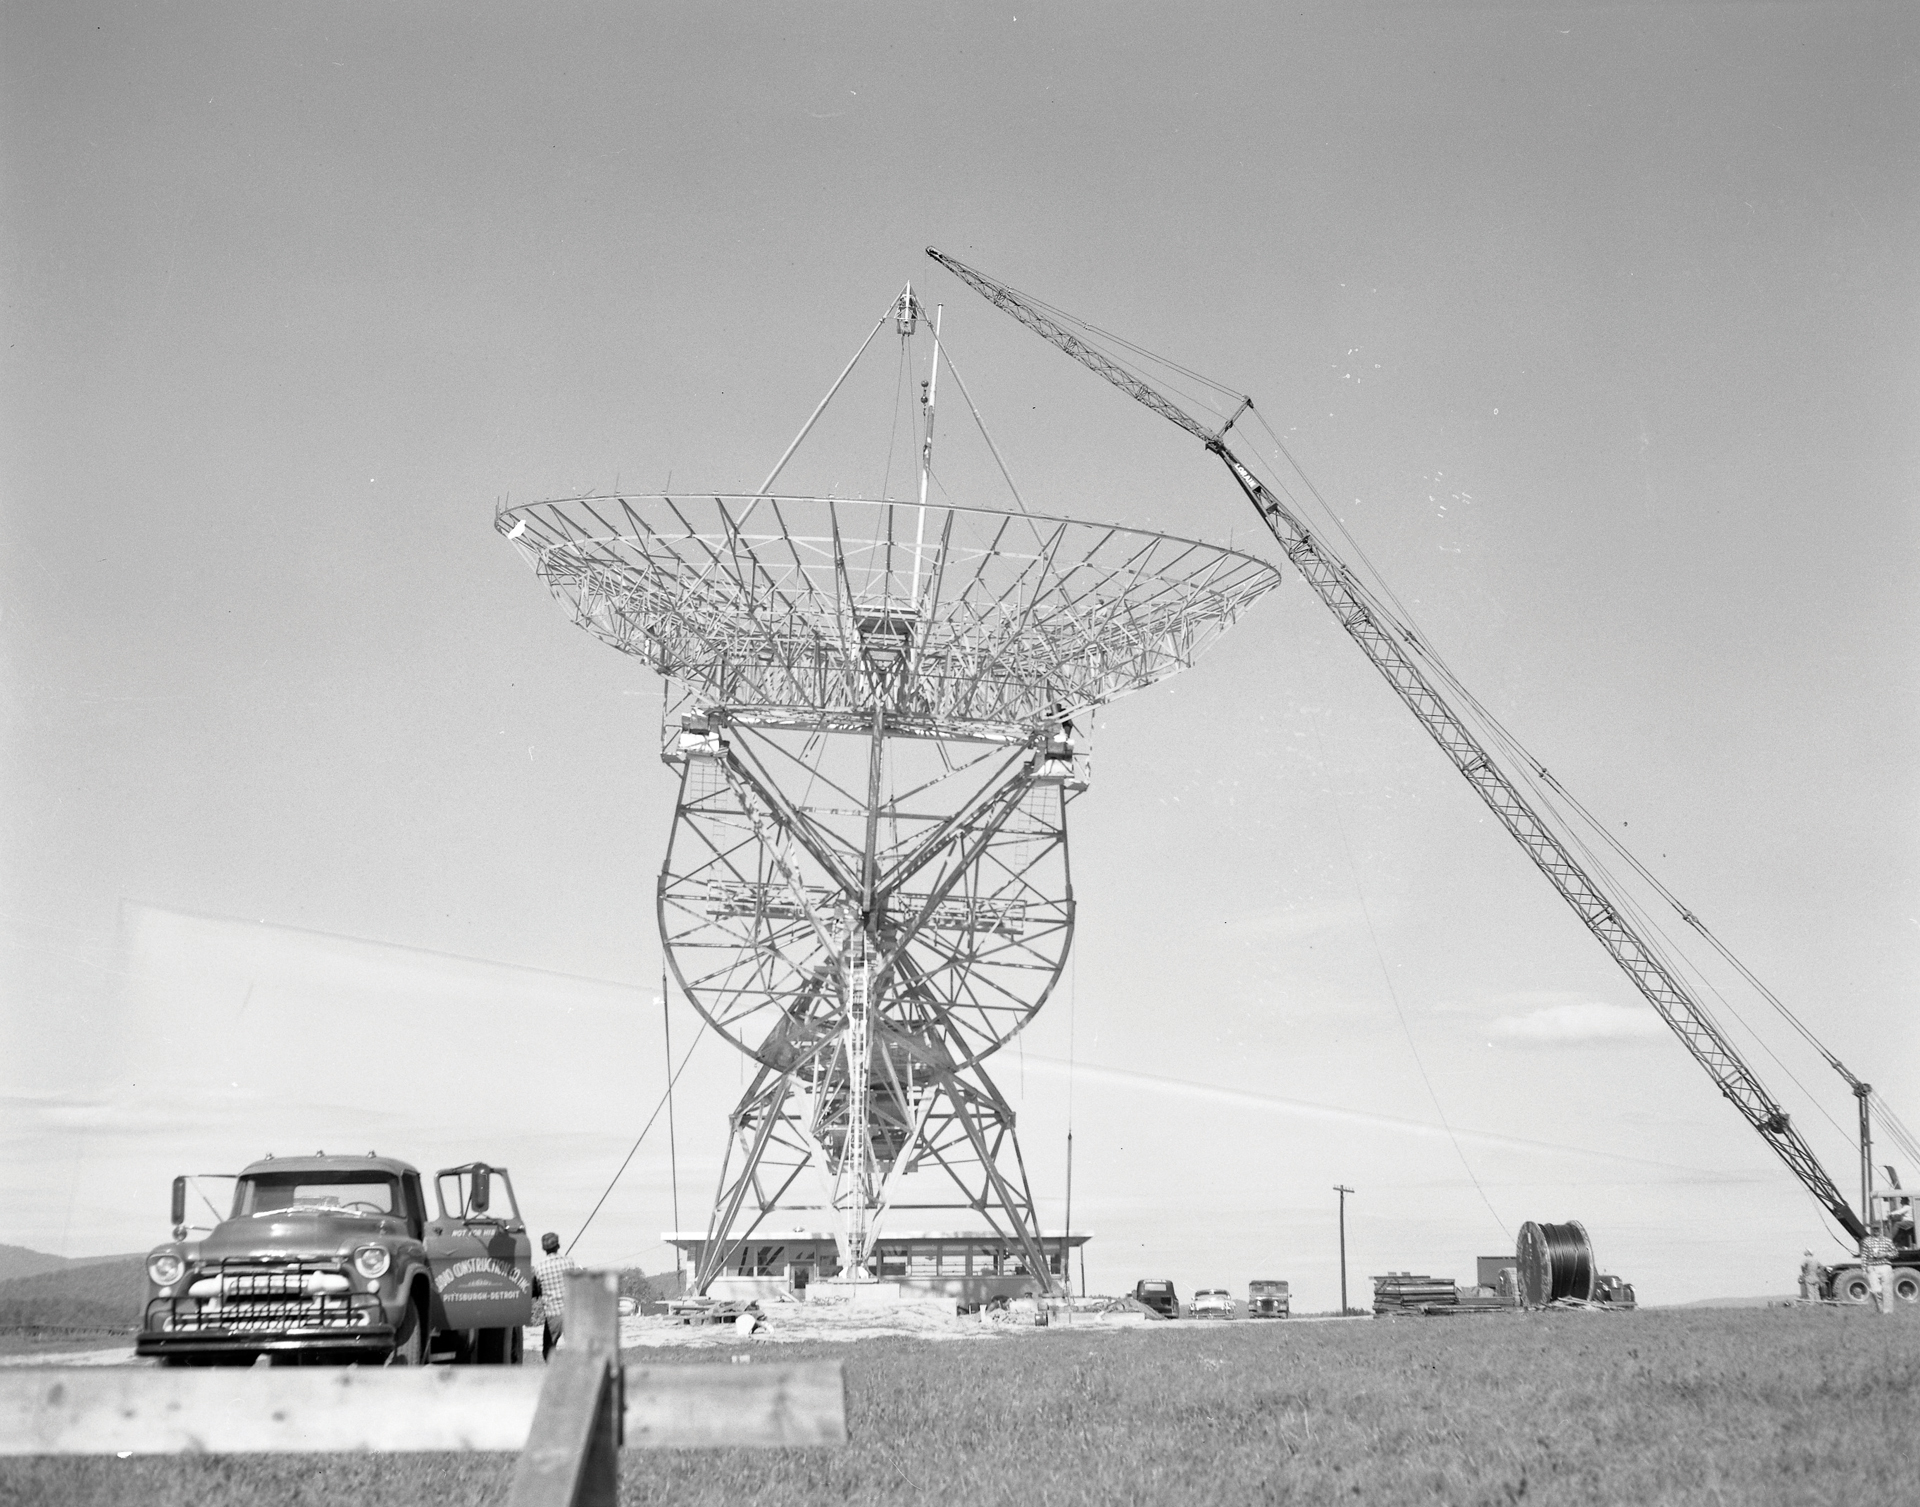

Placing the dish on the 85-foot telescope

Photographed here is the backup structure for the NRAO’s first radio telescope, the 85-foot Howard E. Tatel in Green Bank. The 85-foot arrived in kit form from the Blaw-Knox Corporation of Pittsburg, Pennsylvania in 1958. It began observing on February 13, 1959 and became famous for performing the world’s first SETI observations under the direction of Dr. Frank Drake.

Credit: NRAO/AUI/NSF